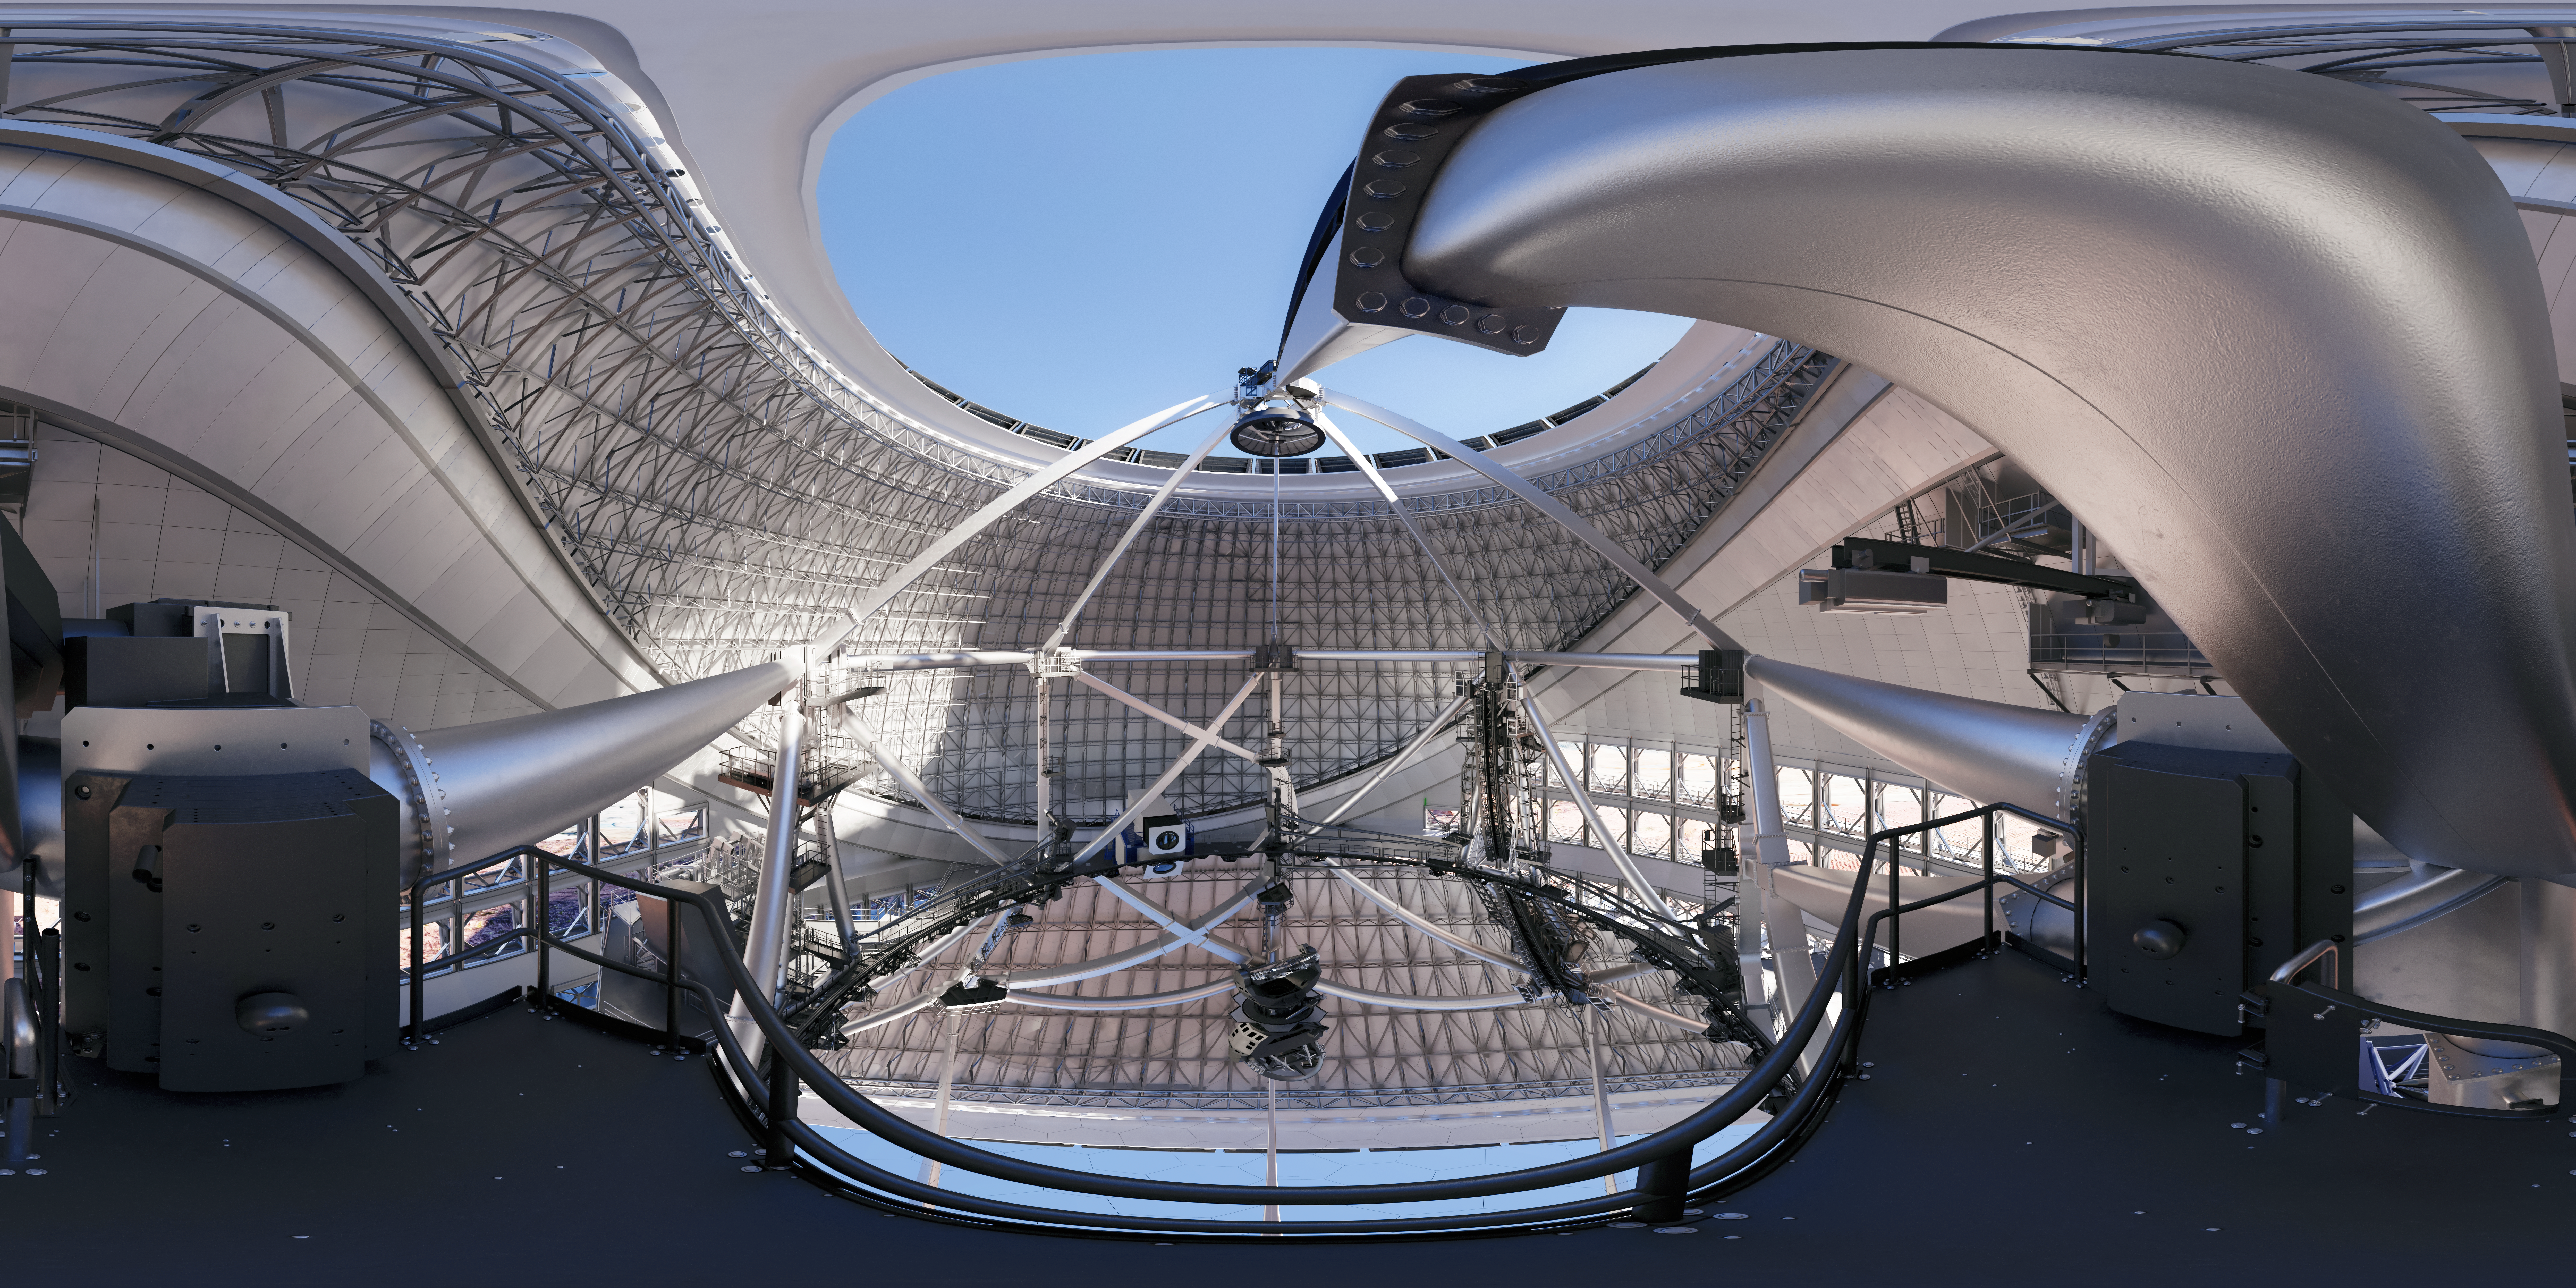

Thirty Meter Telescope 360 Panorama

A 360-degree rendered panorama of the Thirty Meter Telescope facility.

Credit: TMT International Observatory